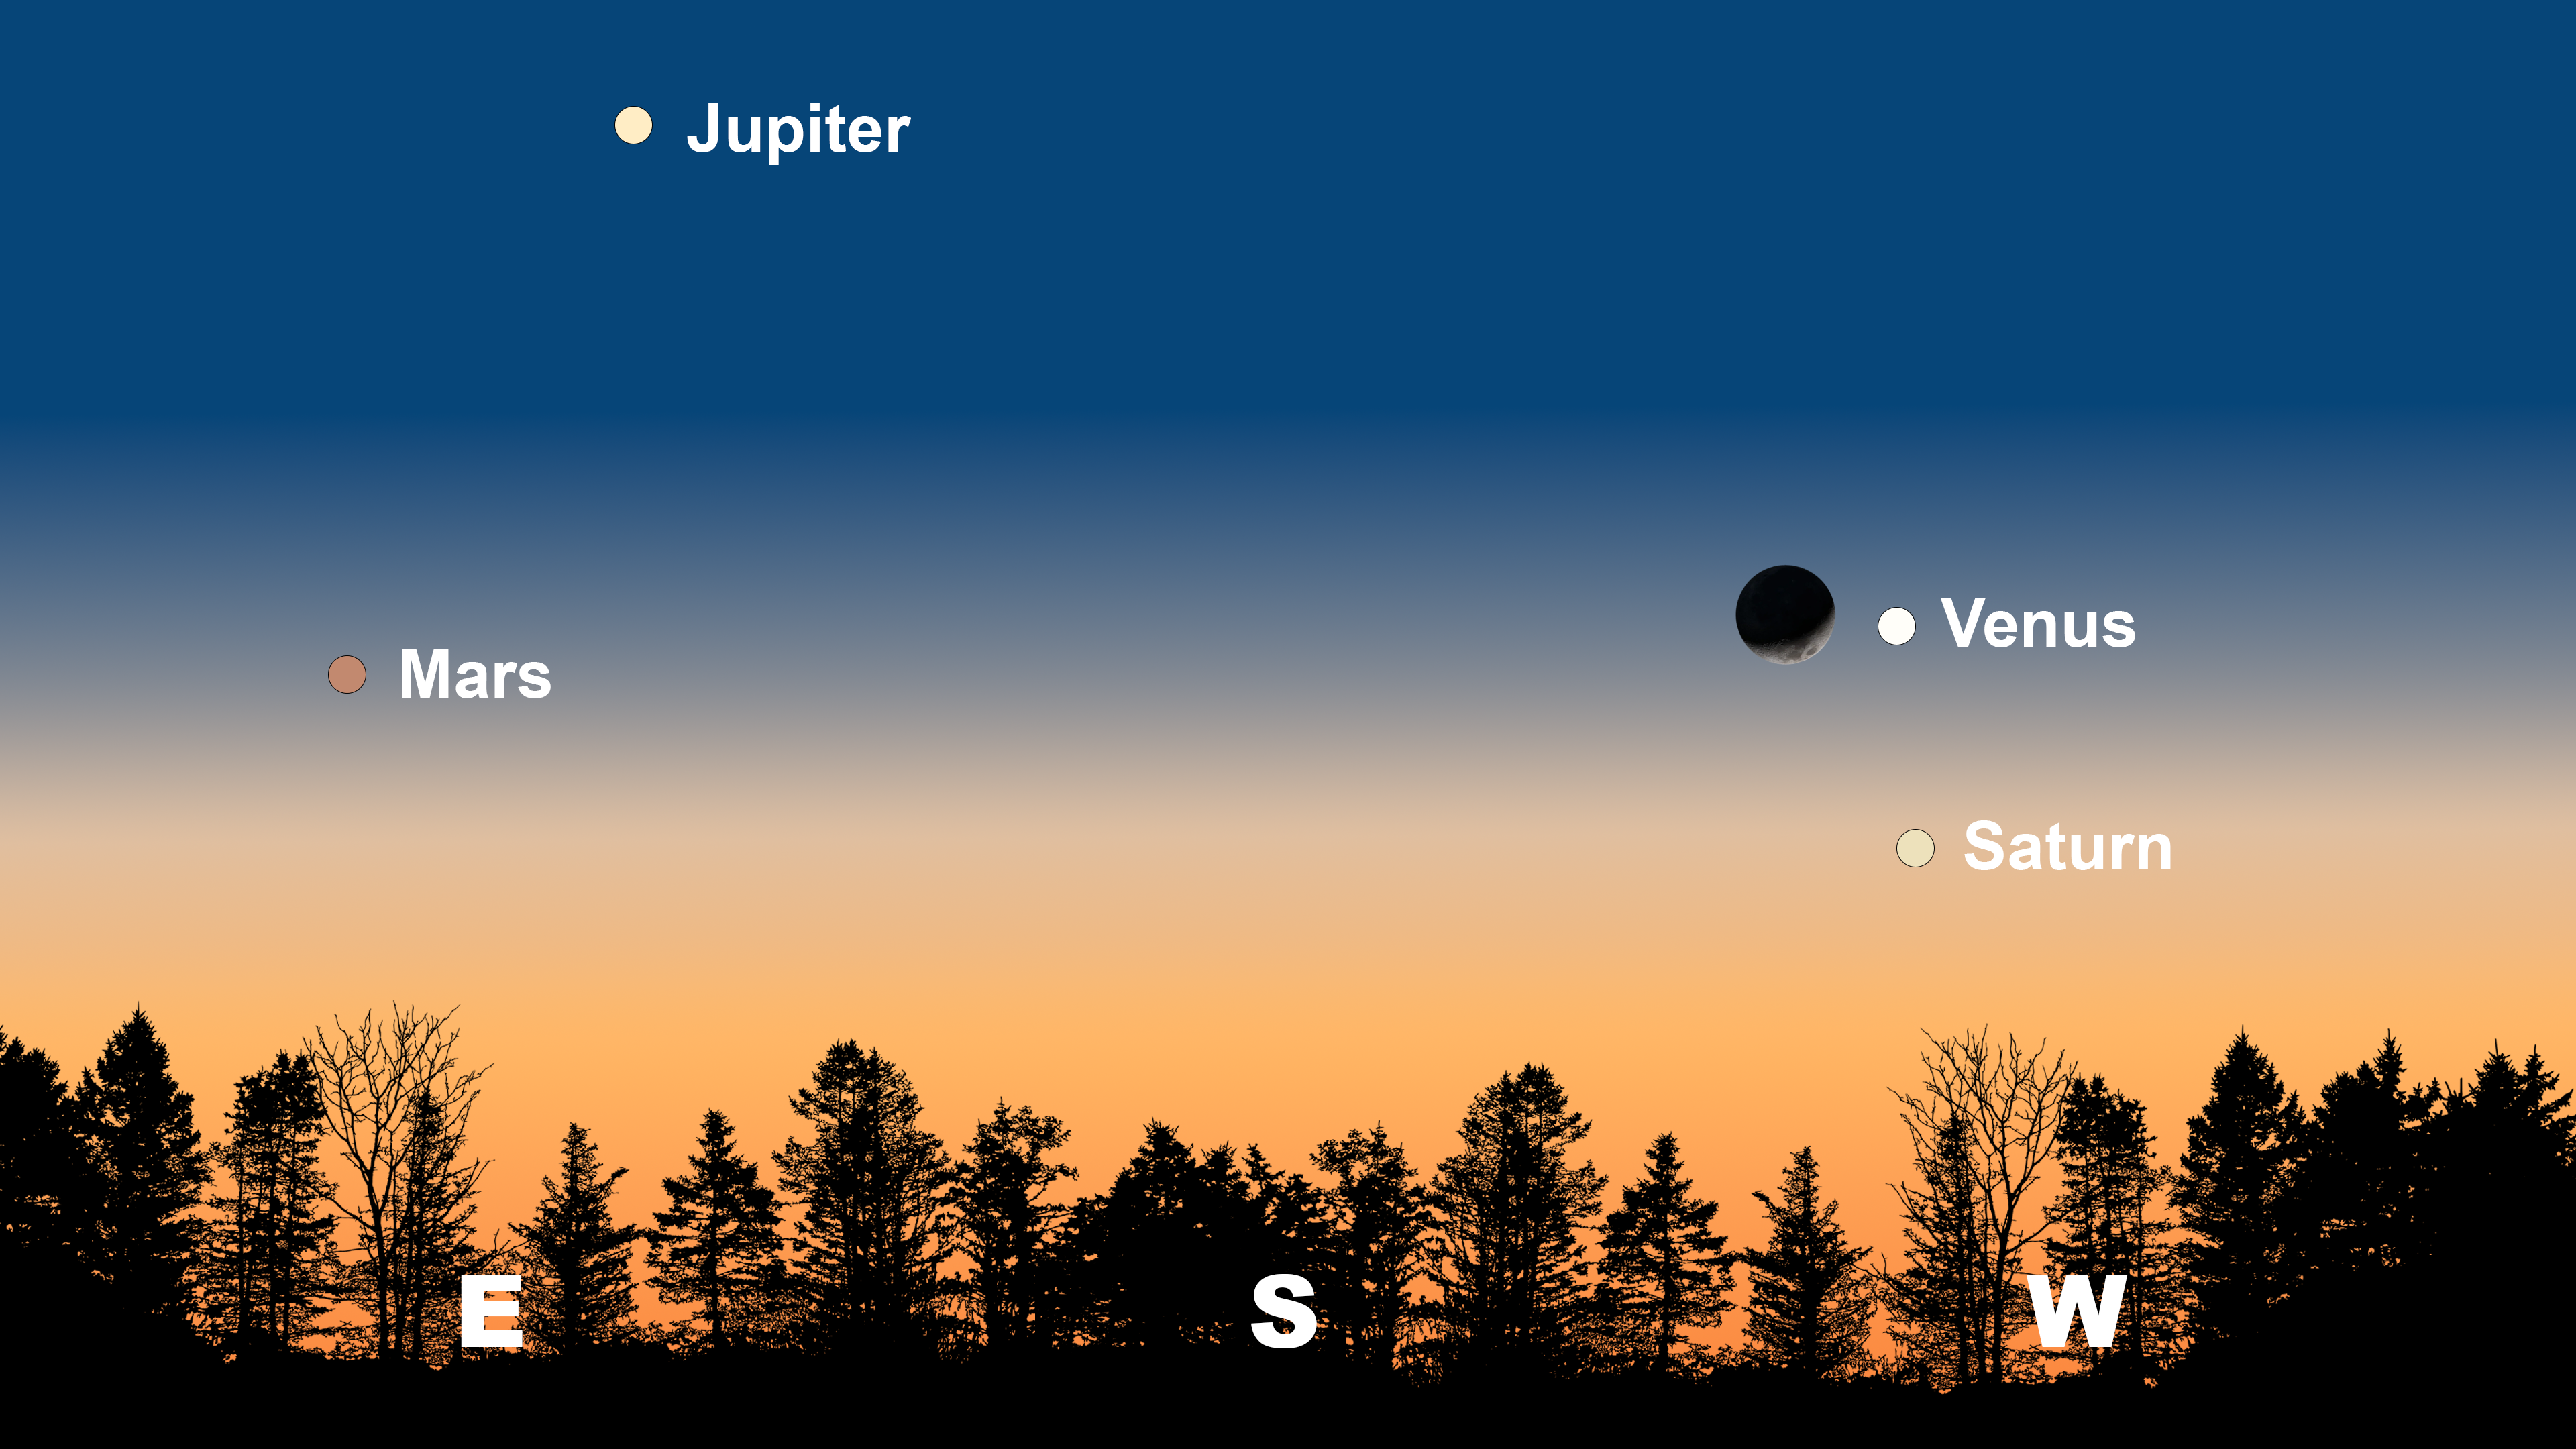

The night sky from Tucson on 1 February after sunset. Hilo will have a similar view. From La Serena, Venus will be beneath the Moon, and Jupiter will appear in the north.

The night sky from Tucson on 1 February after sunset. Hilo will have a similar view. From La Serena, Venus will be beneath the Moon, and Jupiter will appear in the north.

Credit: NOIRLab/NSF/AURA/Stellarium/J. Davis